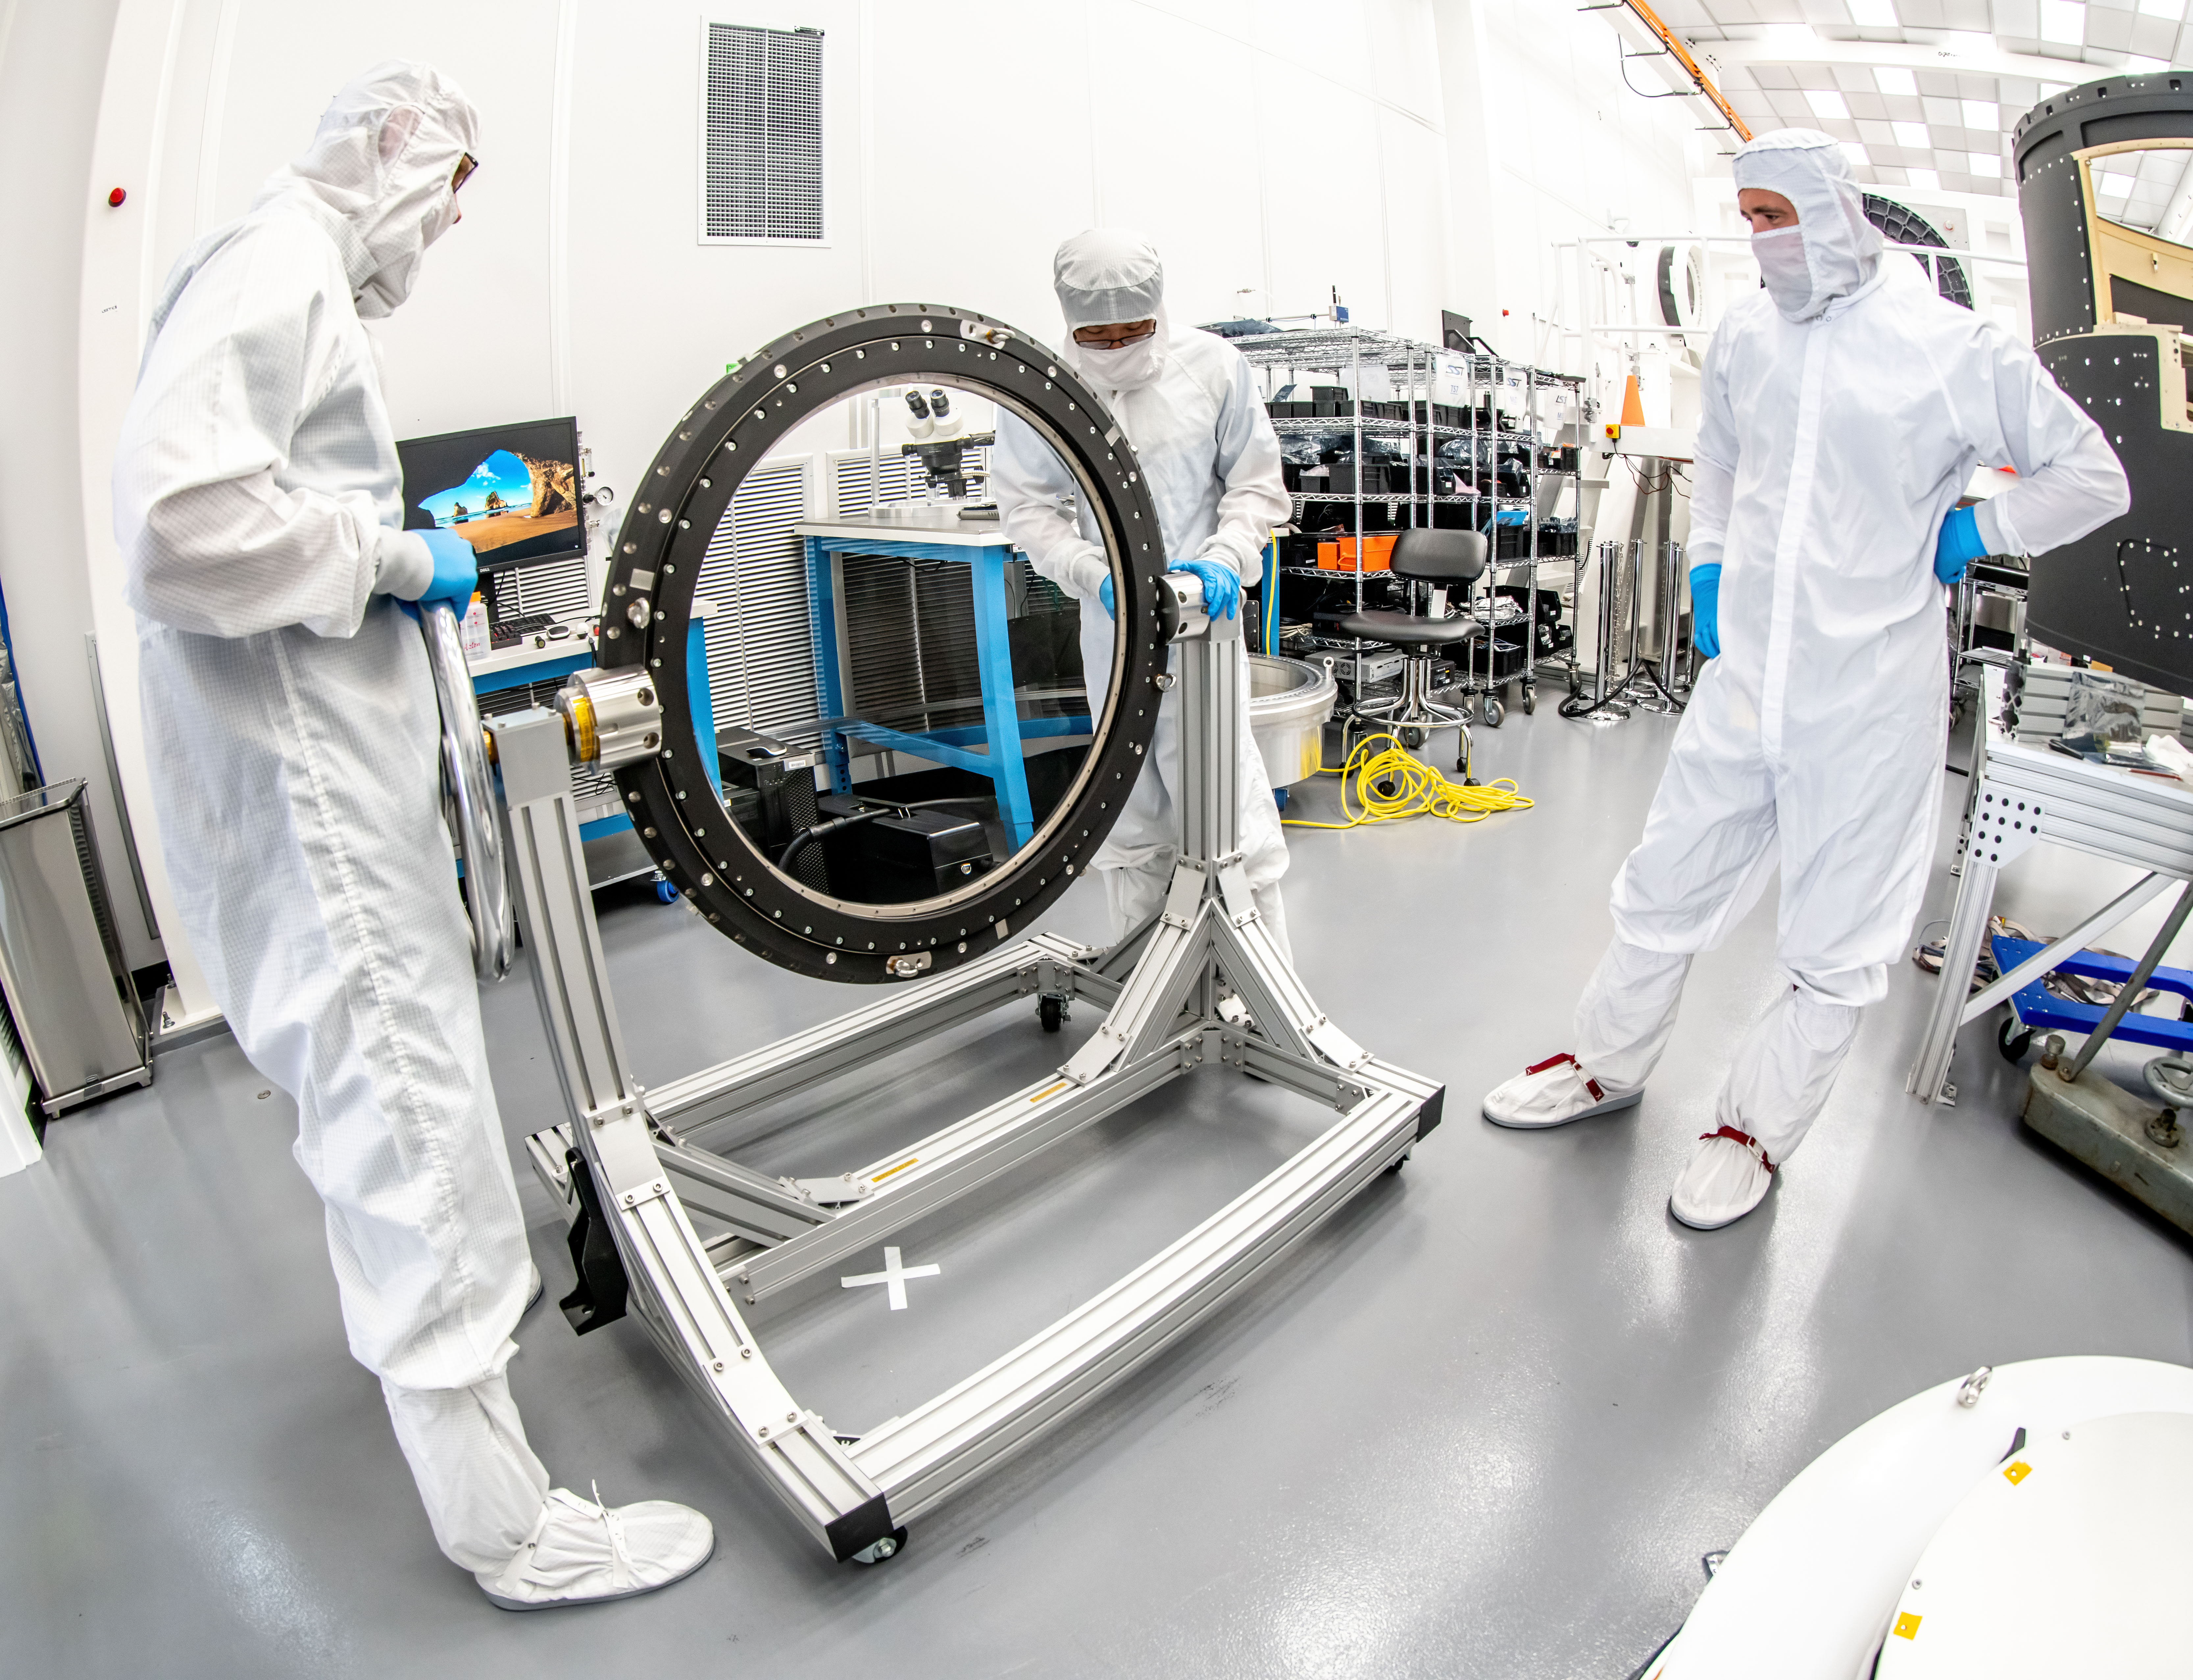

LSST Lens Inspection

Arrival and inspection of the L3 lens of the LSST Camera at a clean room at SLAC. Although smaller than the other two lenses that will go into the camera body, it’s still over 3 feet in diameter and weighs a whopping 200 pounds. L3 will be closest to the 3,200-megapixel camera’s focal plane. It’ll be the final optical element correcting images captured by the imaging sensors, as well as the barrier for the vacuum inside the cryostat that cools imaging sensors to minus 150 degrees Fahrenheit. Work on the lenses has been managed by Lawrence Livermore National Laboratory.

Credit: Jacqueline Orrell/SLAC National Accelerator Laboratory